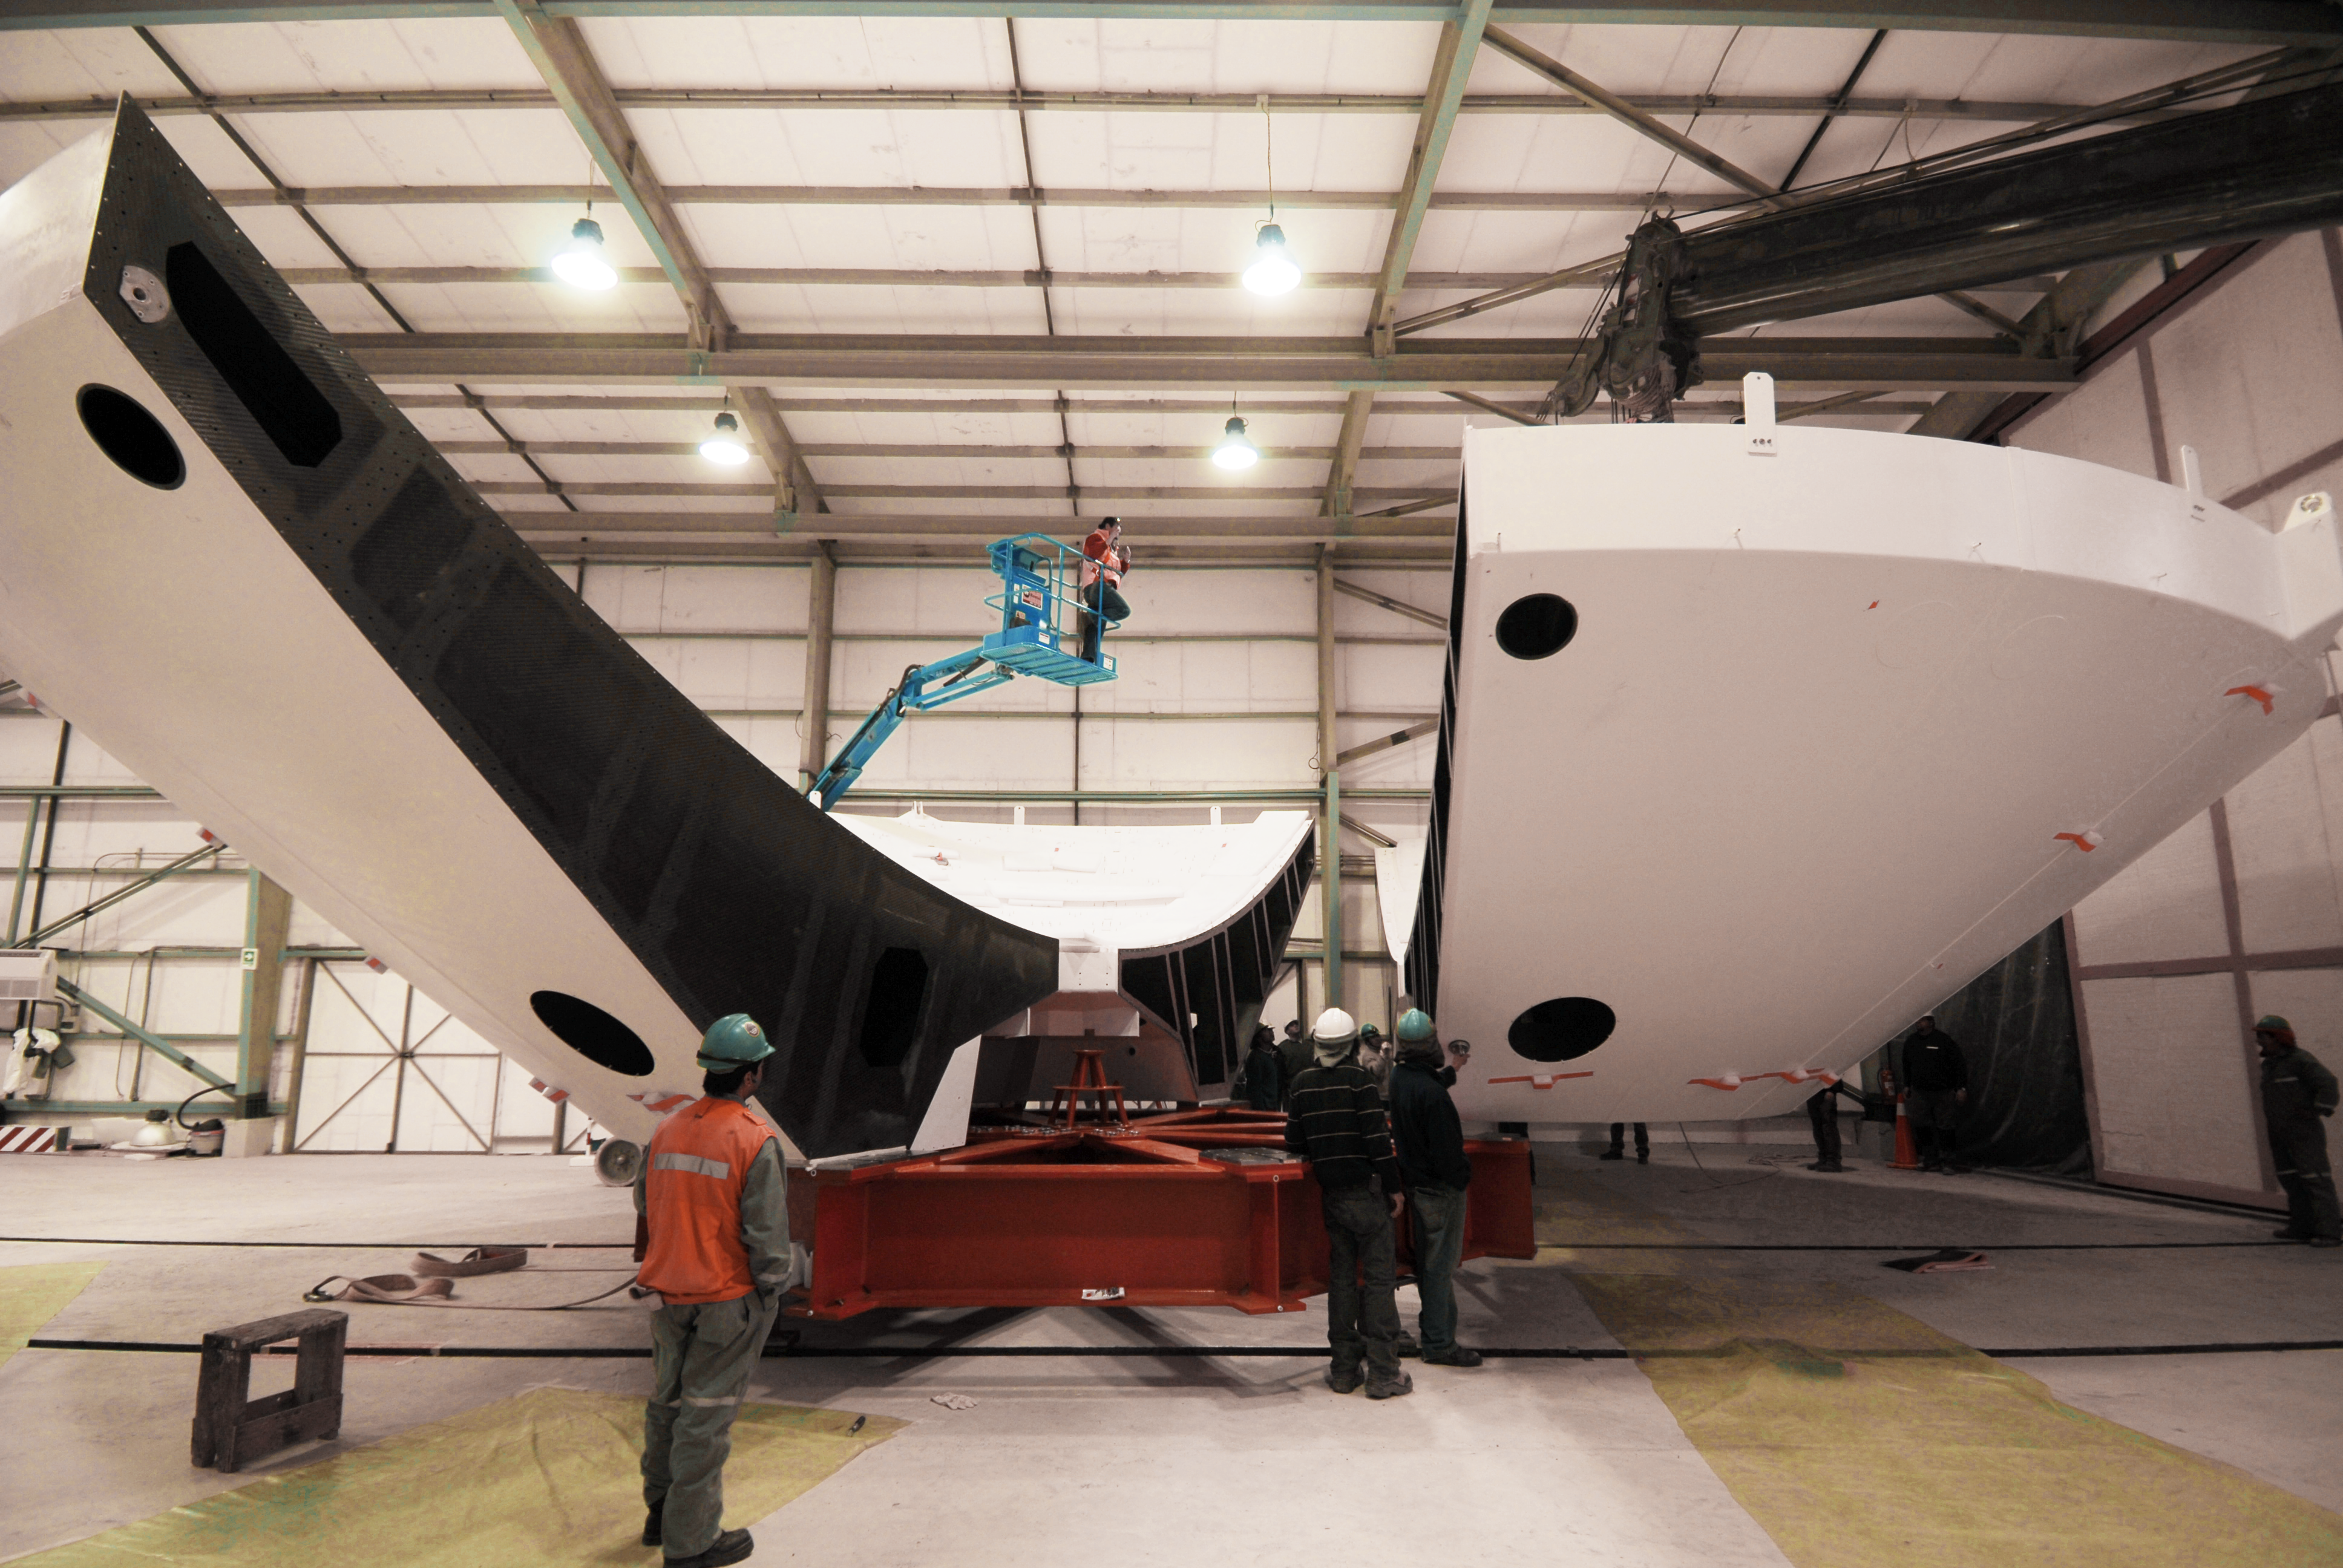

Assembly of the first backup structure

The first Backup Structure (BUS) for a European antenna is assembled at the ALMA Operations Support Facility (OSF). The BUS supports the dish, the collecting surface of the antenna. These structures, 12 metres in diameter each, are transported divided in two halves, which are joined later, as part of the assembly process. ALMA is initially composed of a main array of fifty 12-metre antennas and an additional compact array of four 12-metre and twelve 7-metre antennas, to observe the Universe at millimetre and submillimetre wavelengths. ALMA is currently under construction at 5000 metres altitude on the Chajnantor plateau, in the Chilean Andes.

Credit: ALMA (ESO/NAOJ/NRAO)/S. Stanghellini (ESO)